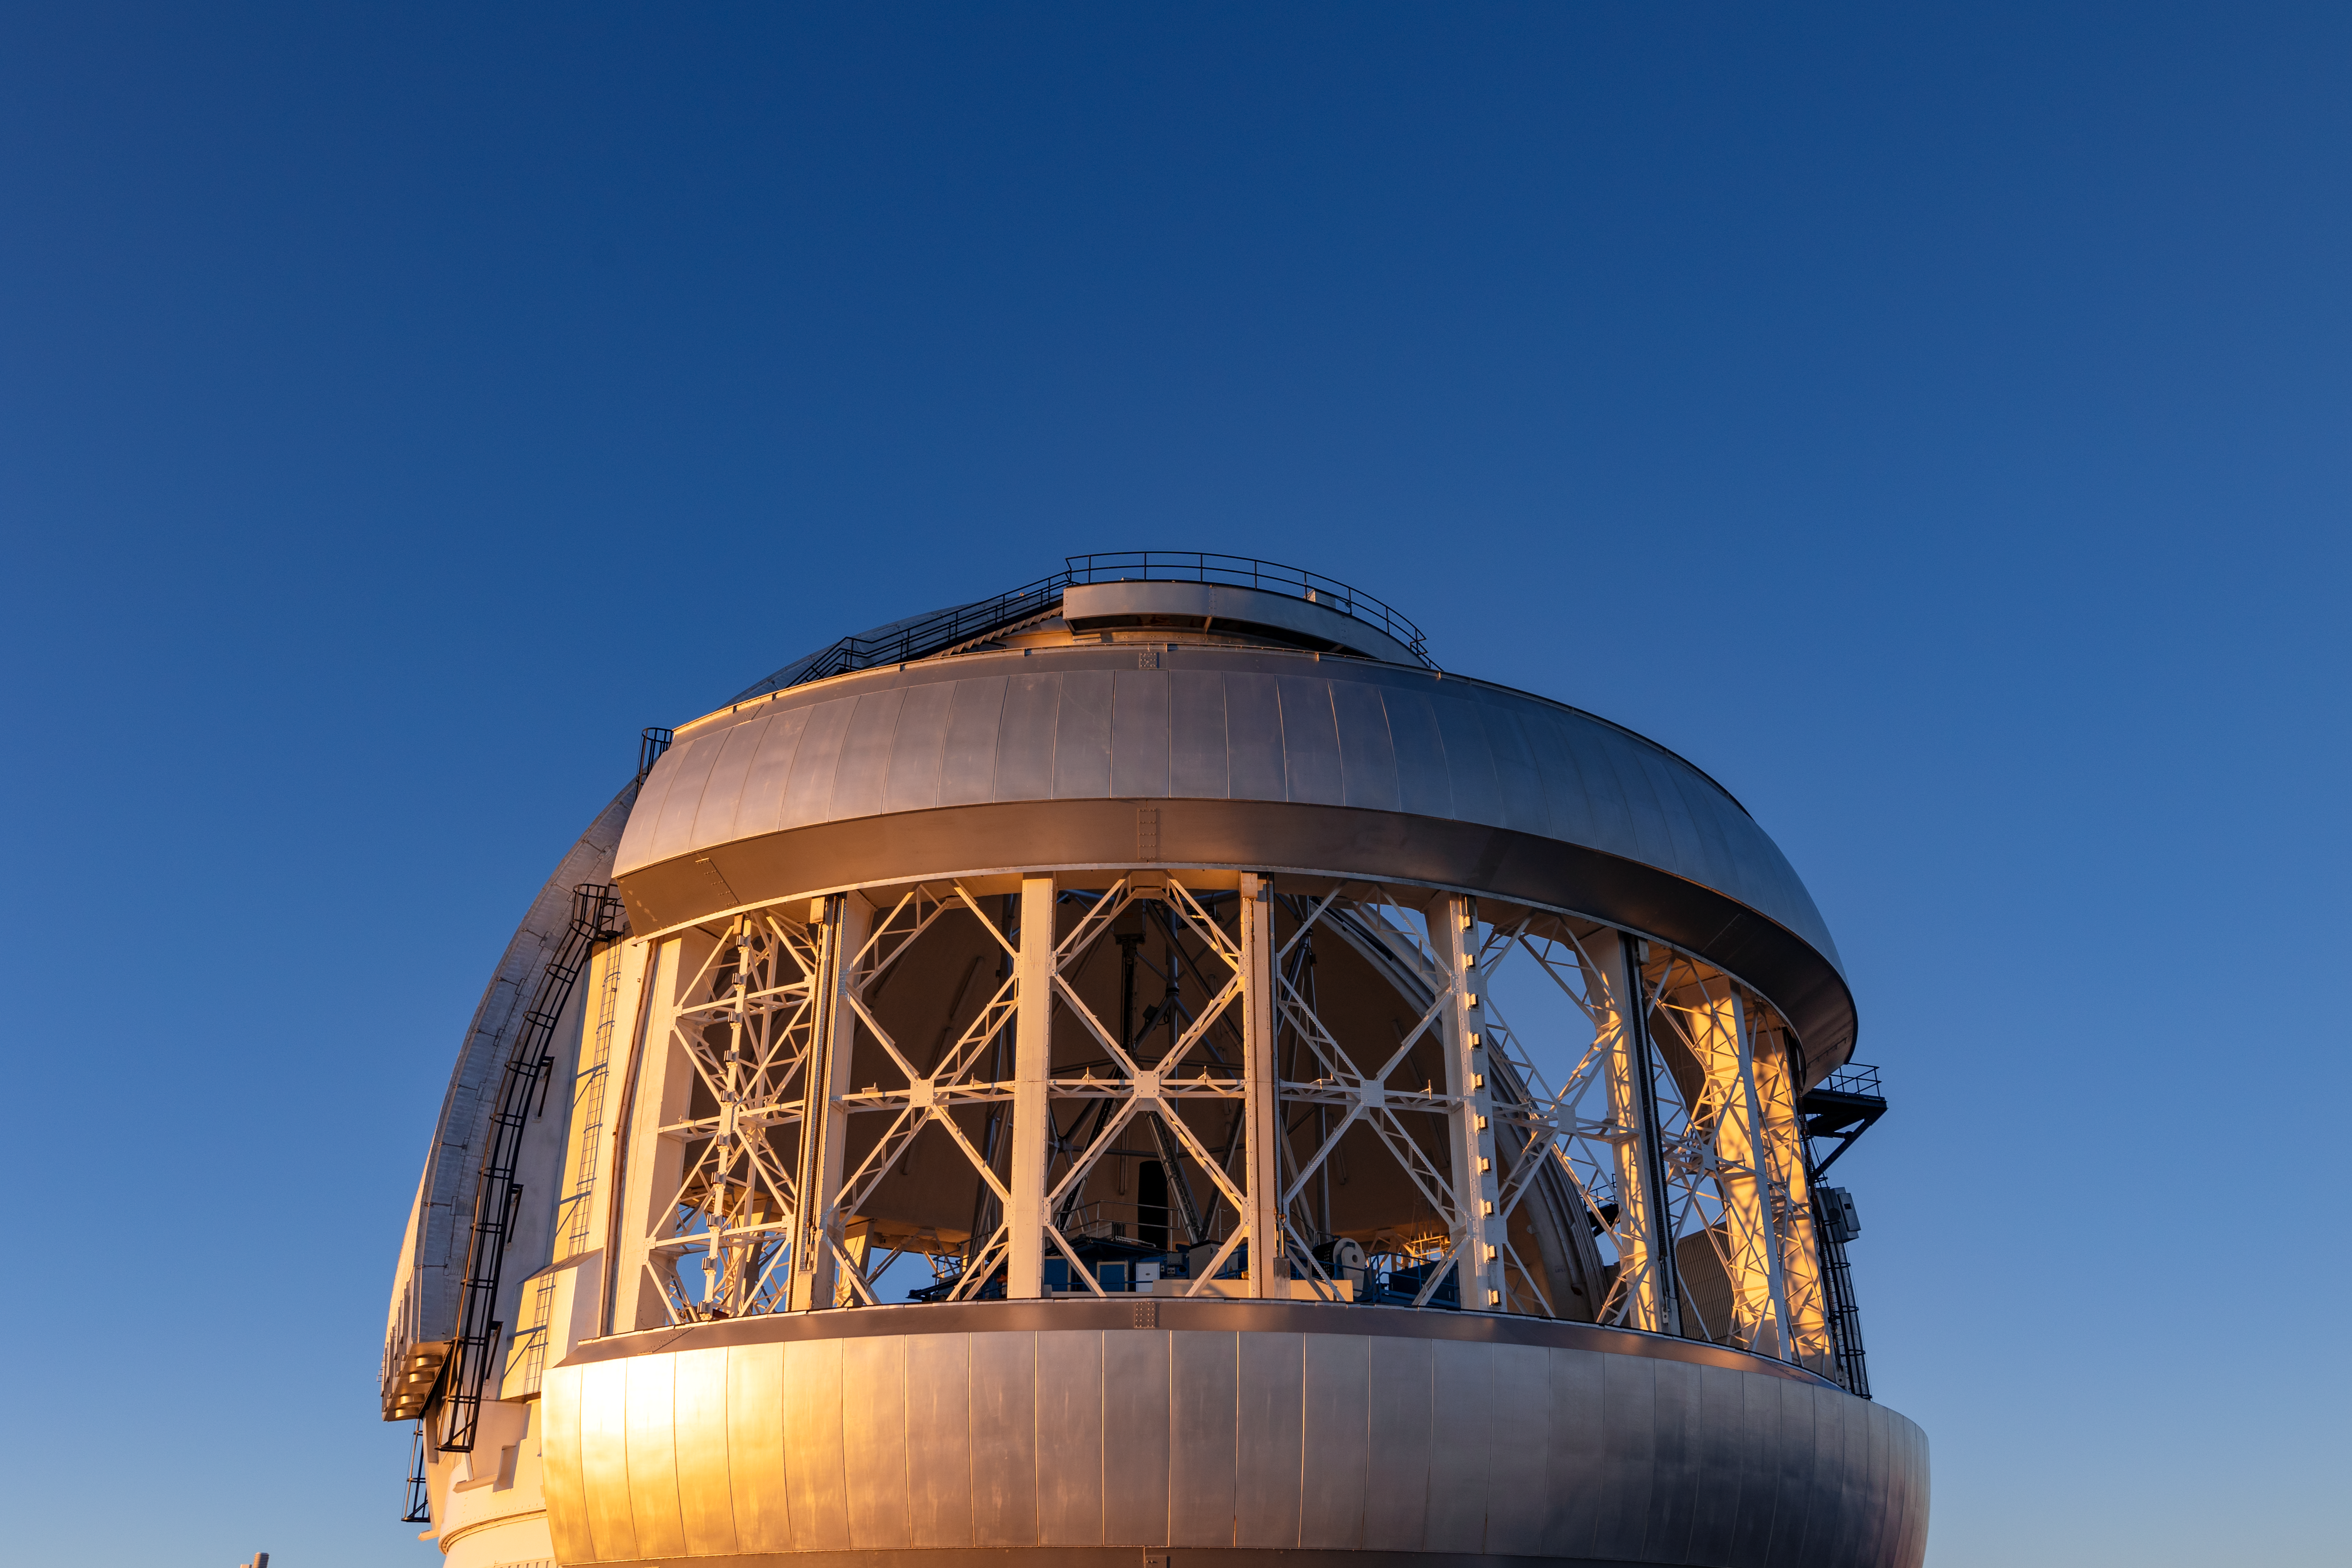

Gemini North Vent Gates

Gemini North's vent gates opening near the summit of Maunakea in Hawai‘i.

Credit: International Gemini Observatory/NOIRLab/NSF/AURA/ T. Slovinský